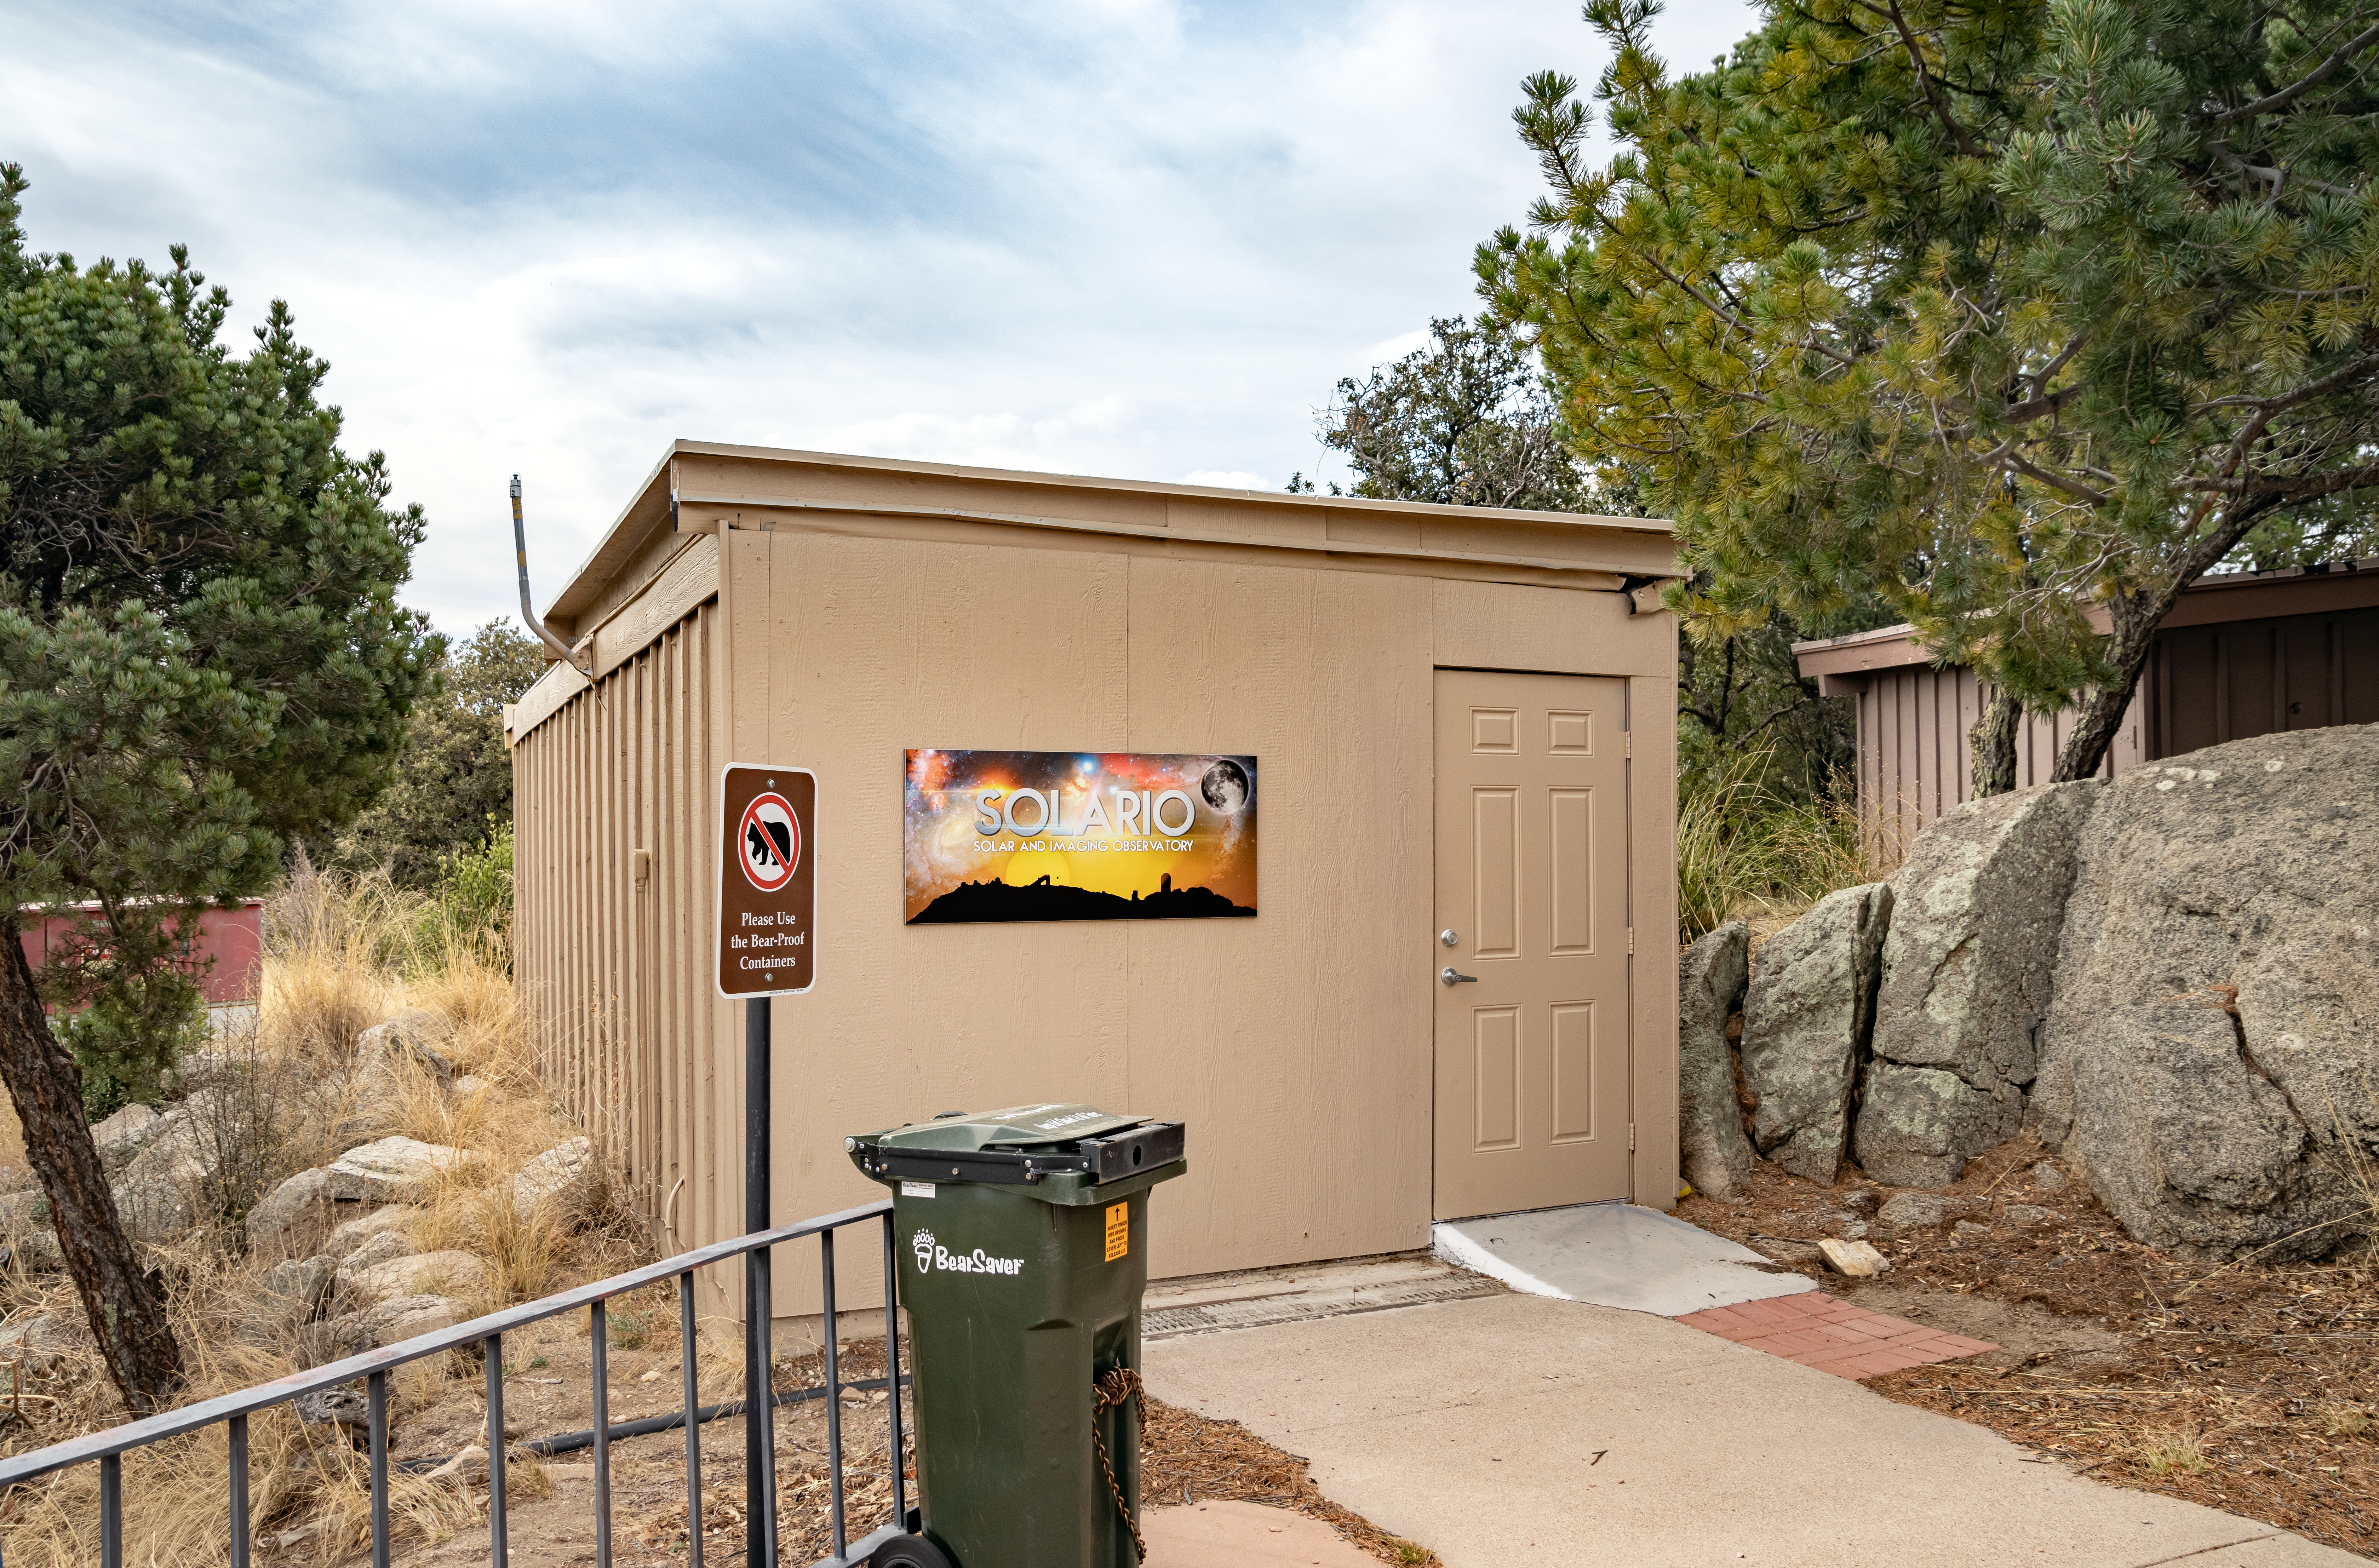

The SOLARIO enclosure

The SOLARIO enclosure.

Credit: KPNO/NOIRLab/NSF/AURA/T. Matsopoulos